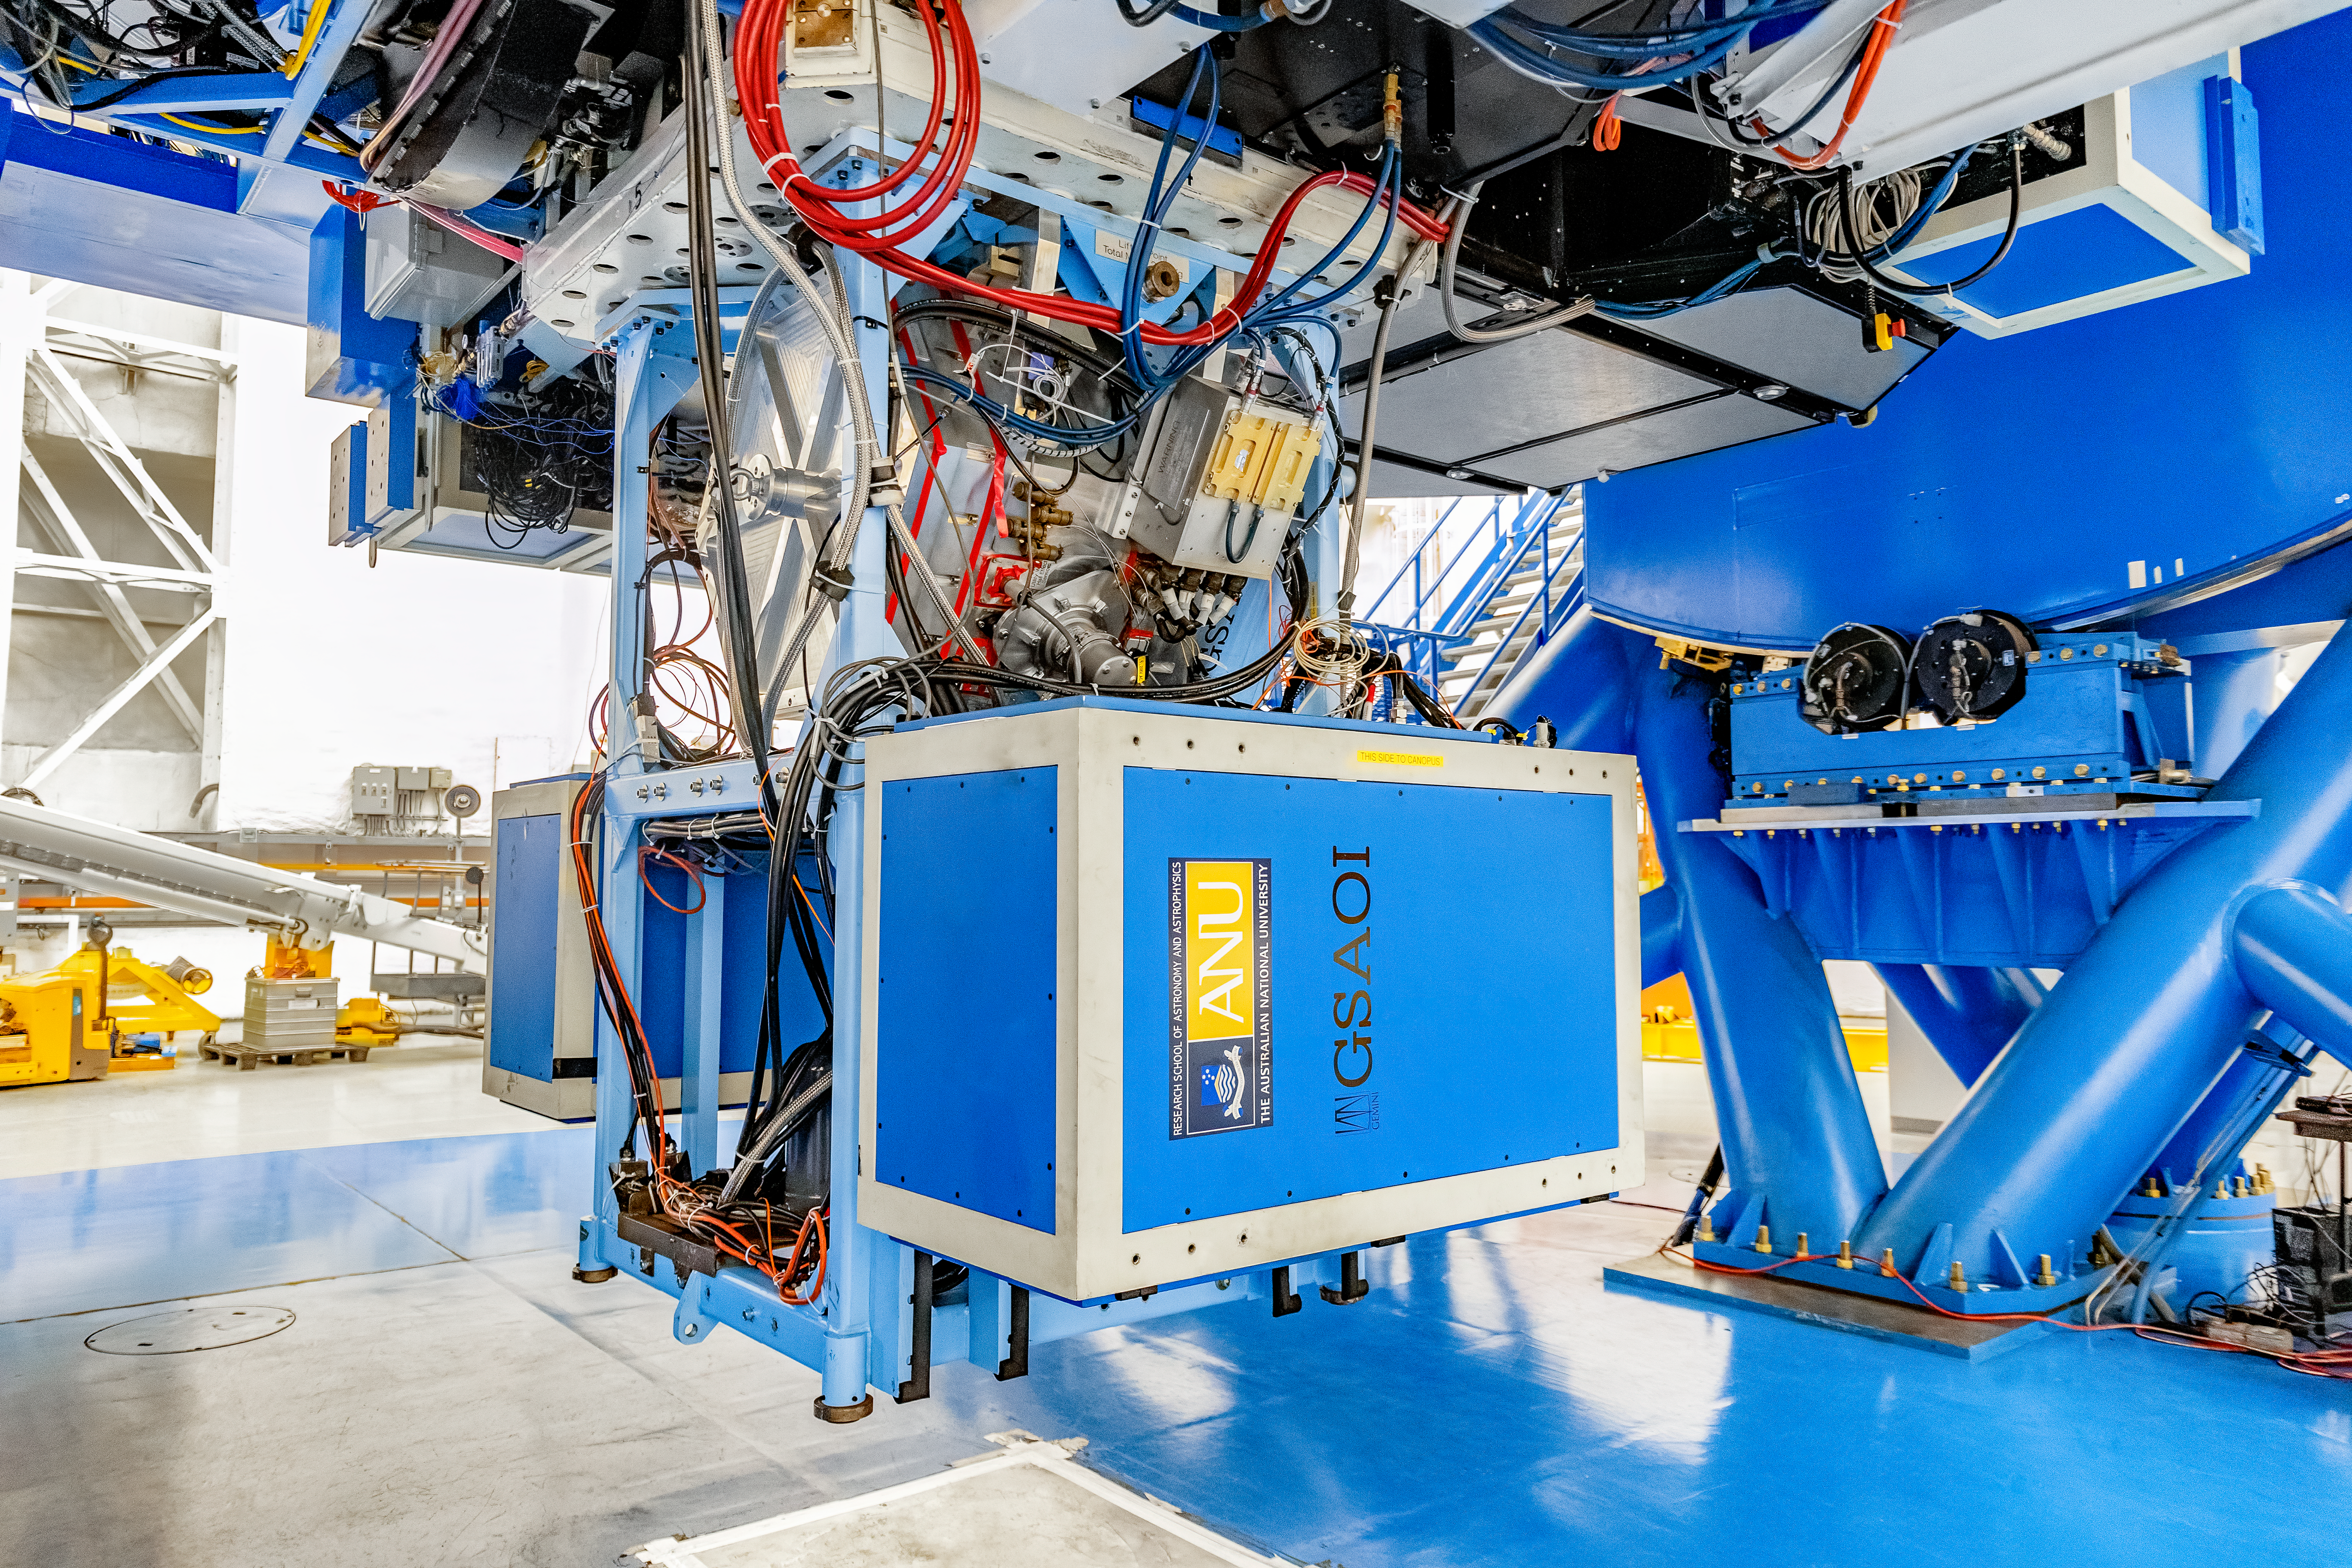

GSAOI

The Gemini South Adaptive Optics Imager (GSAOI) mounted on Gemini South on Cerro Pachón in Chile.

Credit: CTIO/NOIRLab/NSF/AURA/D. Munizaga